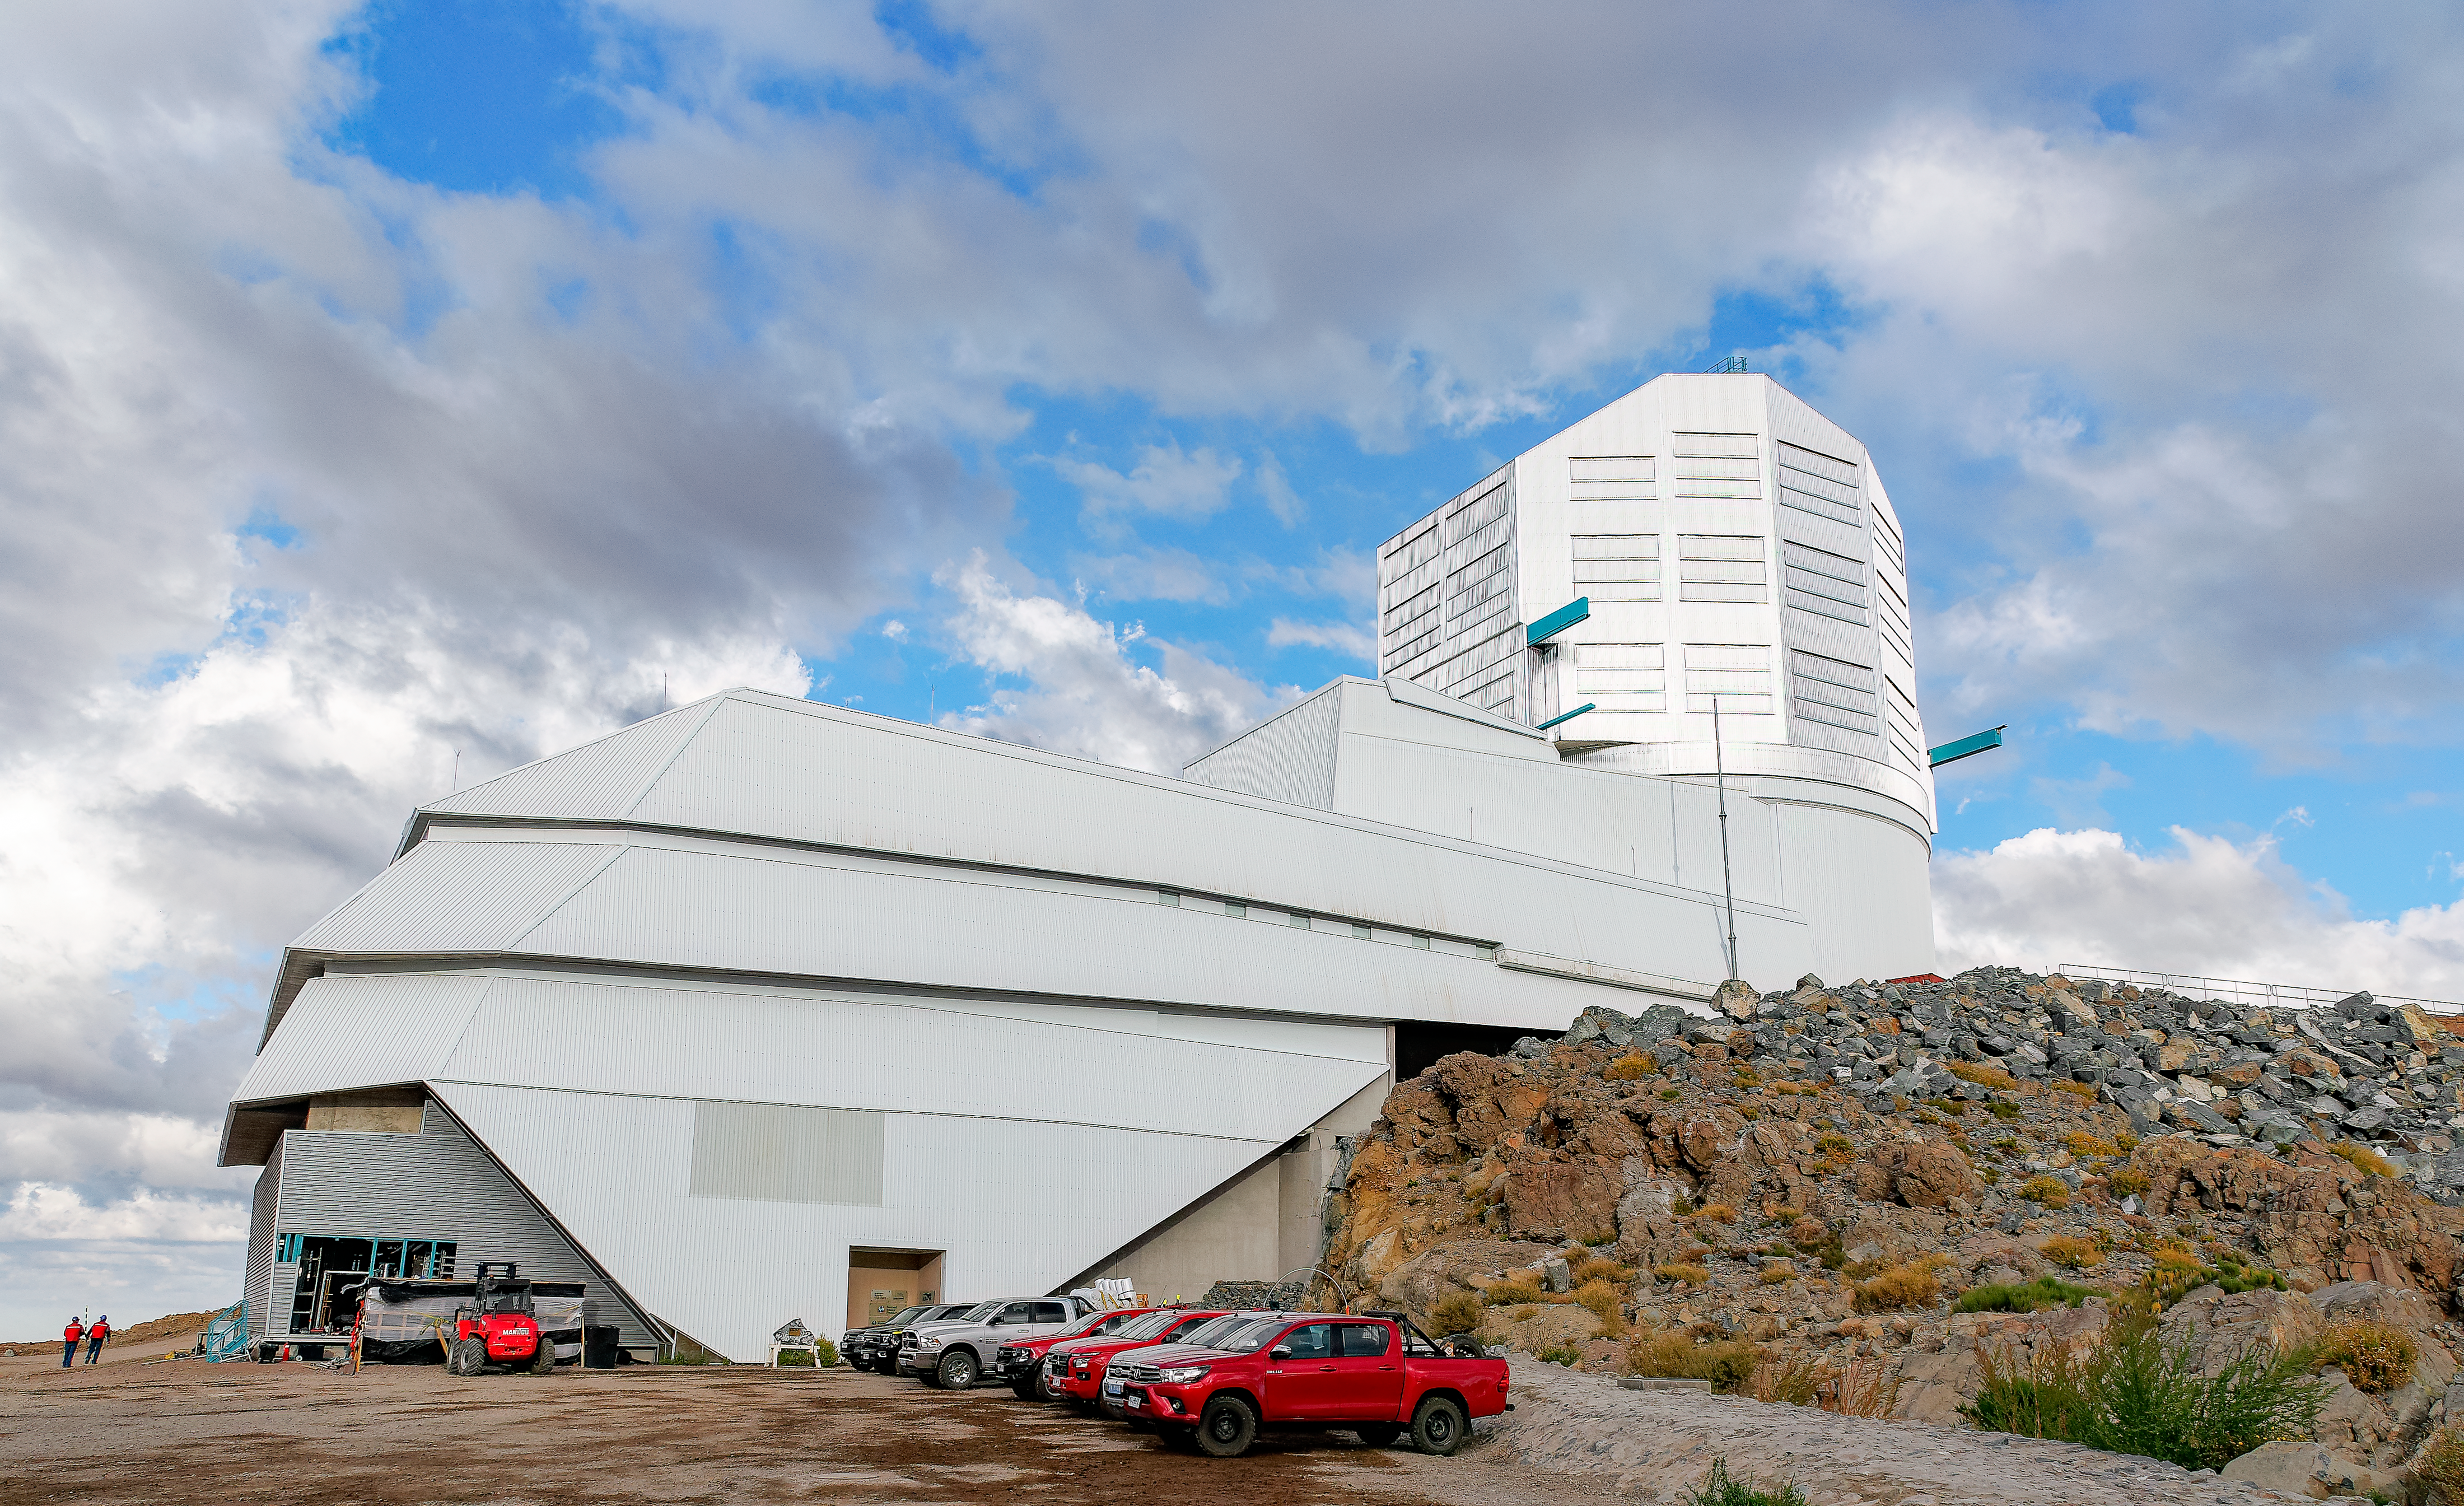

Rubin Observatory in March 2025

Rubin Observatory in March 2025.

Credit: RubinObs/NOIRLab/SLAC/DOE/NSF/AURA/W. O'Mullane